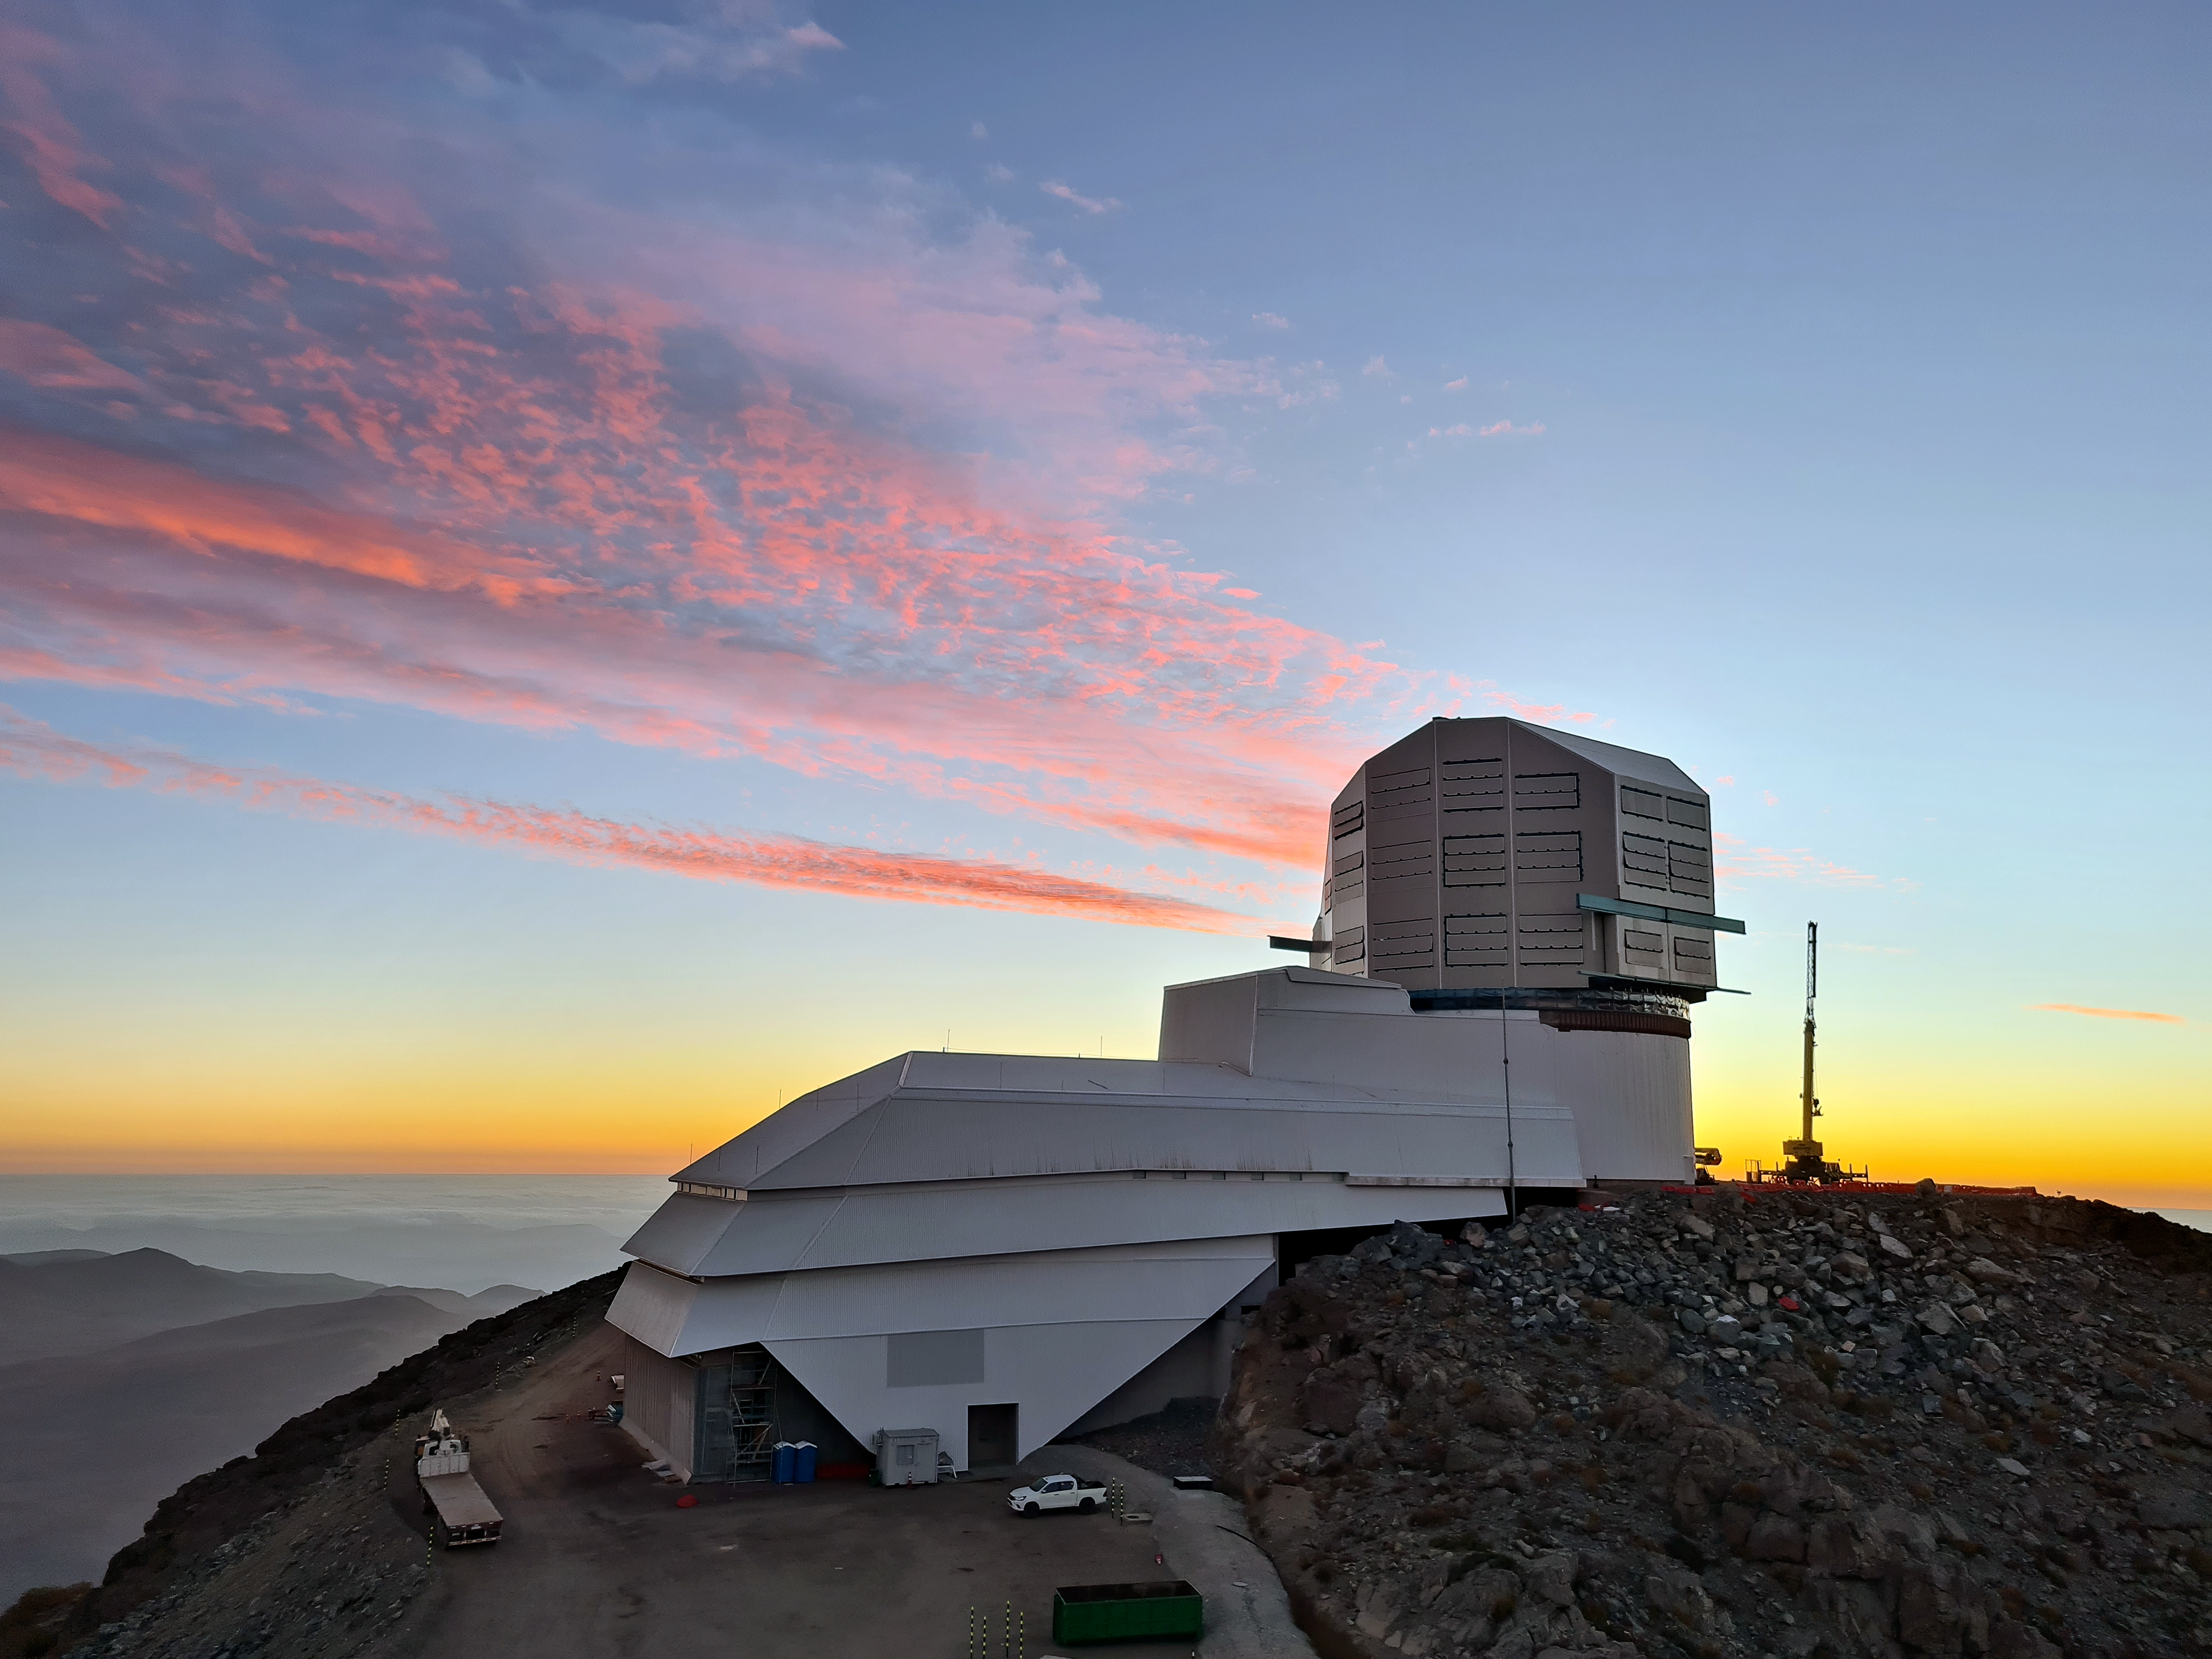

Sunset at Vera C. Rubin Observatory

Photo of the sunset atop Cerro Pachón with Vera C. Rubin Observatory in the foreground.

Credit: Rubin Obs/NSF/AURA